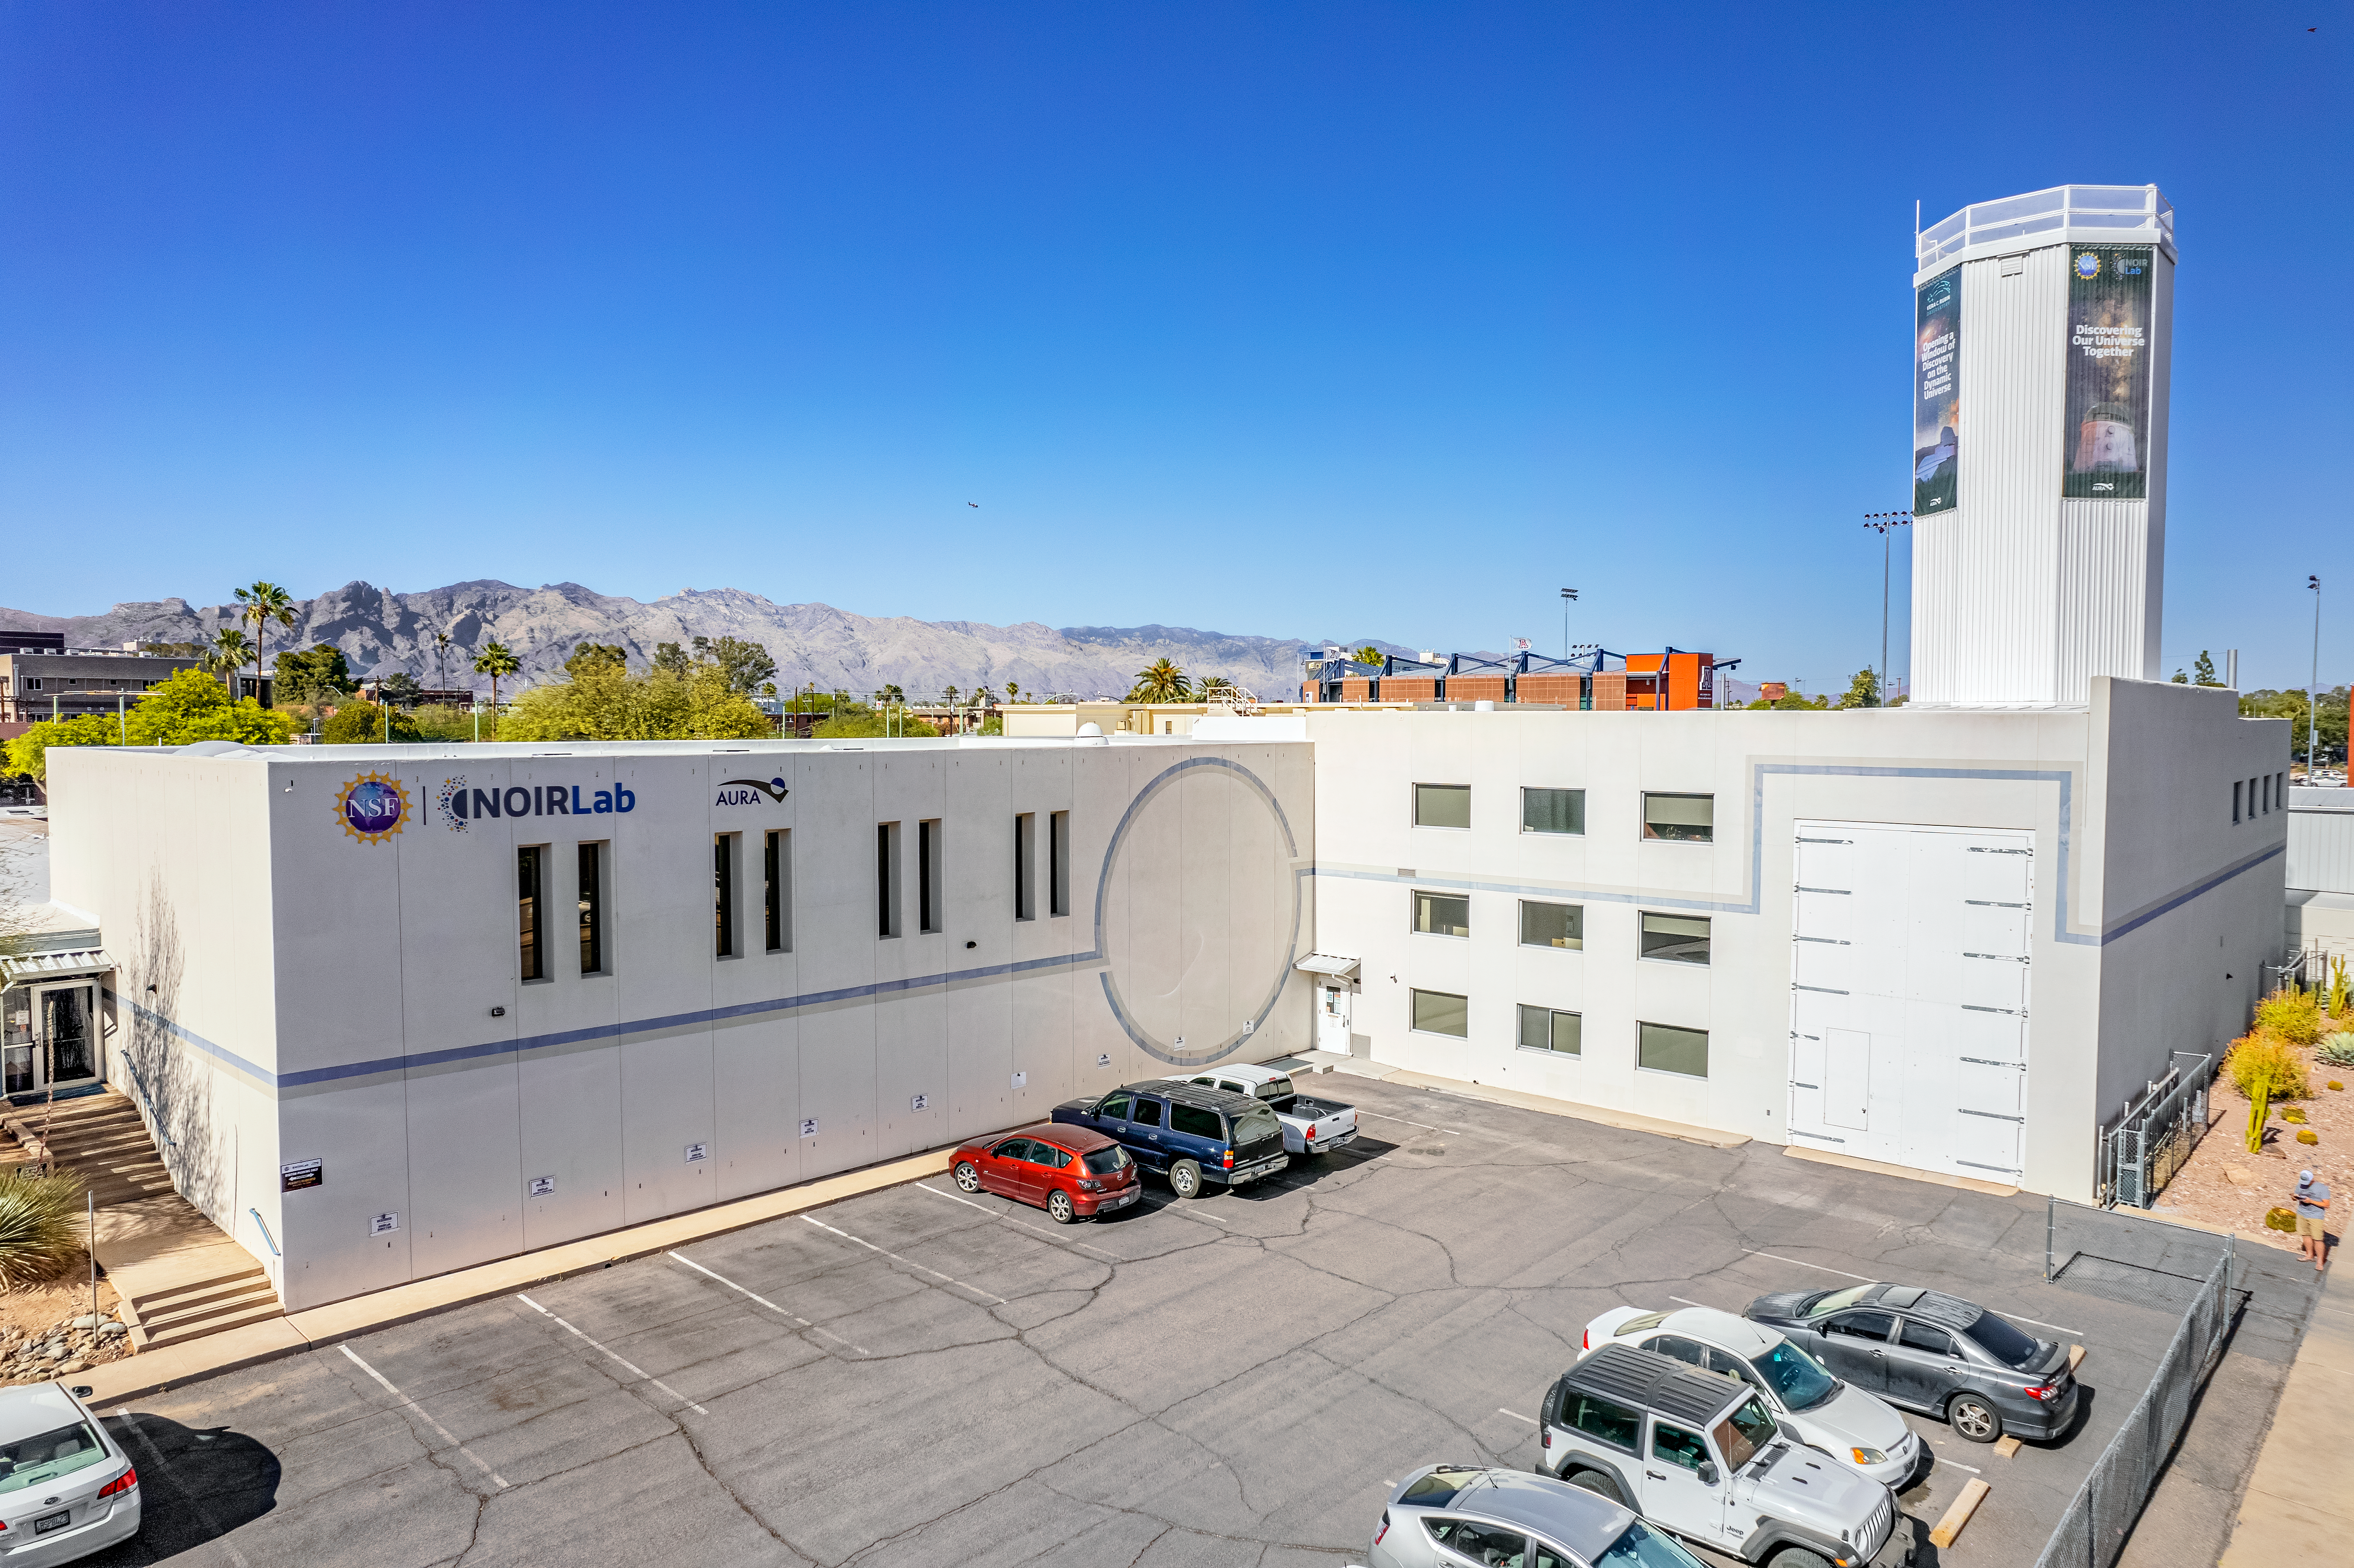

New signs at NOIRLab Headquarters in Tucson

We are excited that new signs and banners were recently installed at NOIRLab's headquarters in Tucson, Arizona. NOIRLab unifies the state-of-the-art nighttime optical observatories funded by the National Science Foundation.

Credit: AURA/NSF/NOIRLab/P. Marenfeld